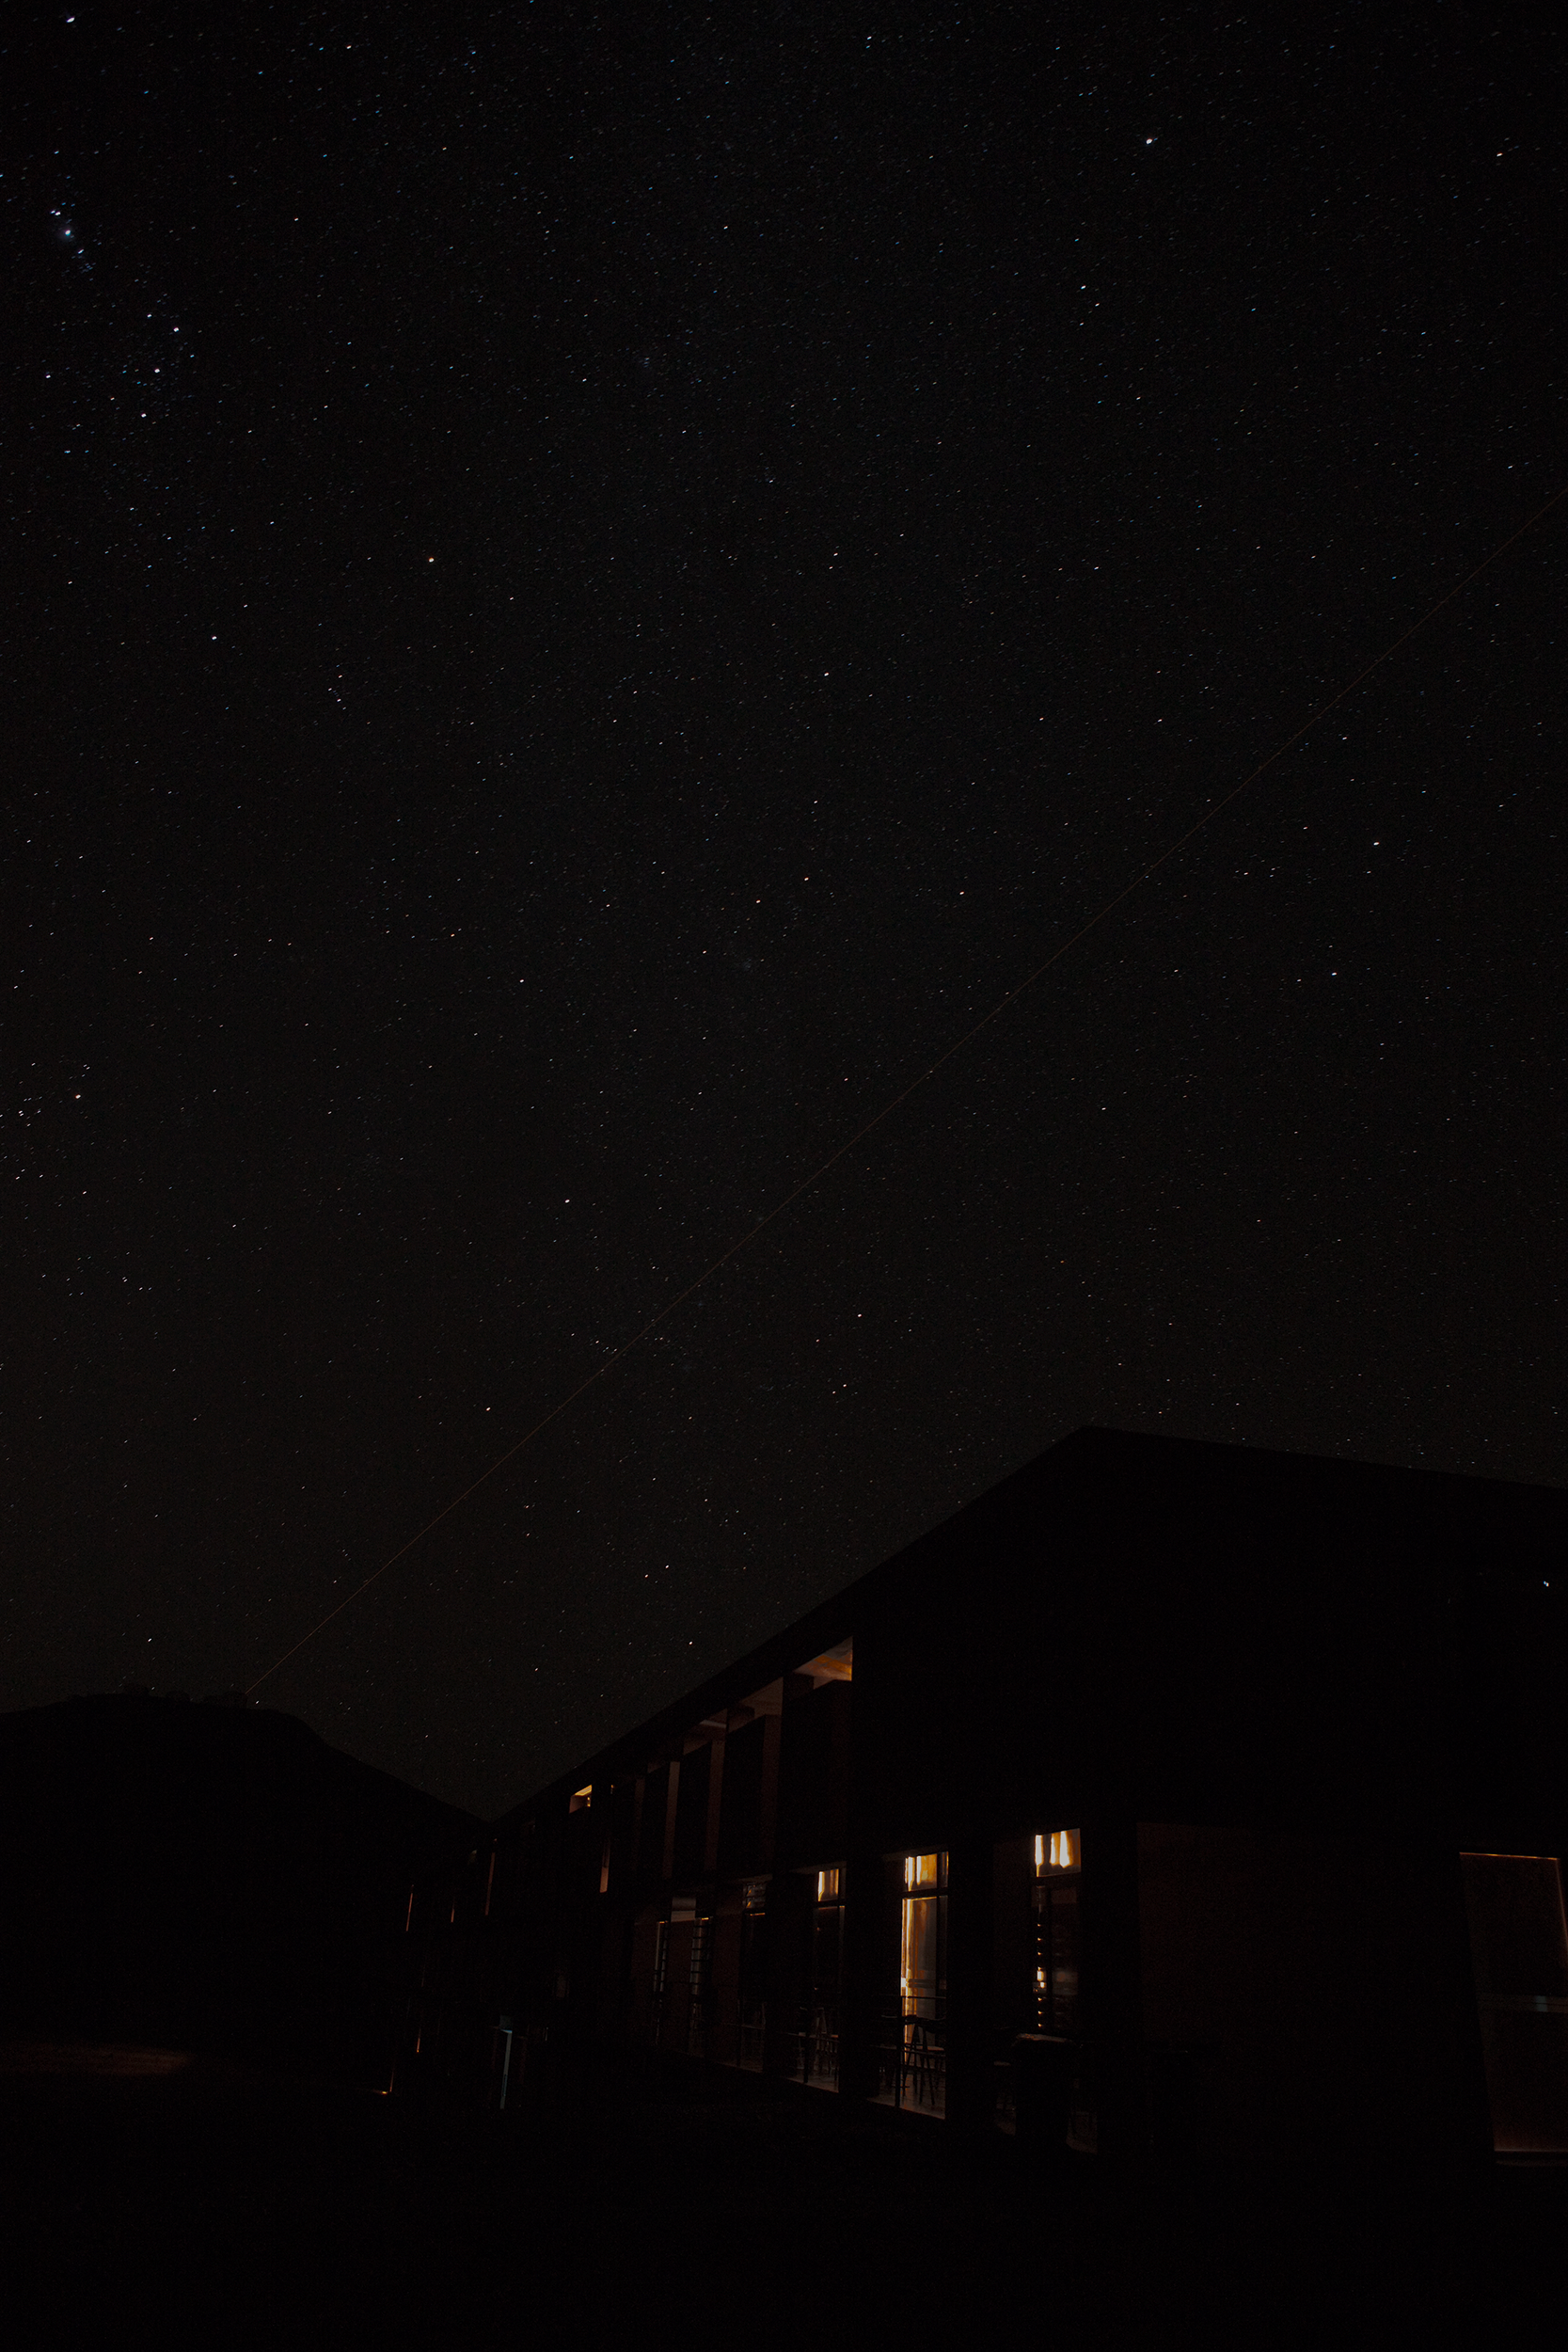

Paranal Residencia at night (short exposure)

This image comes very close to simulating what the naked human eye would see when looking at the residencia area near the Paranal Observatory at night. Tremendous efforts are being put into preventing light pollution from the Residencia and surrounding cities.

Credit: ESO